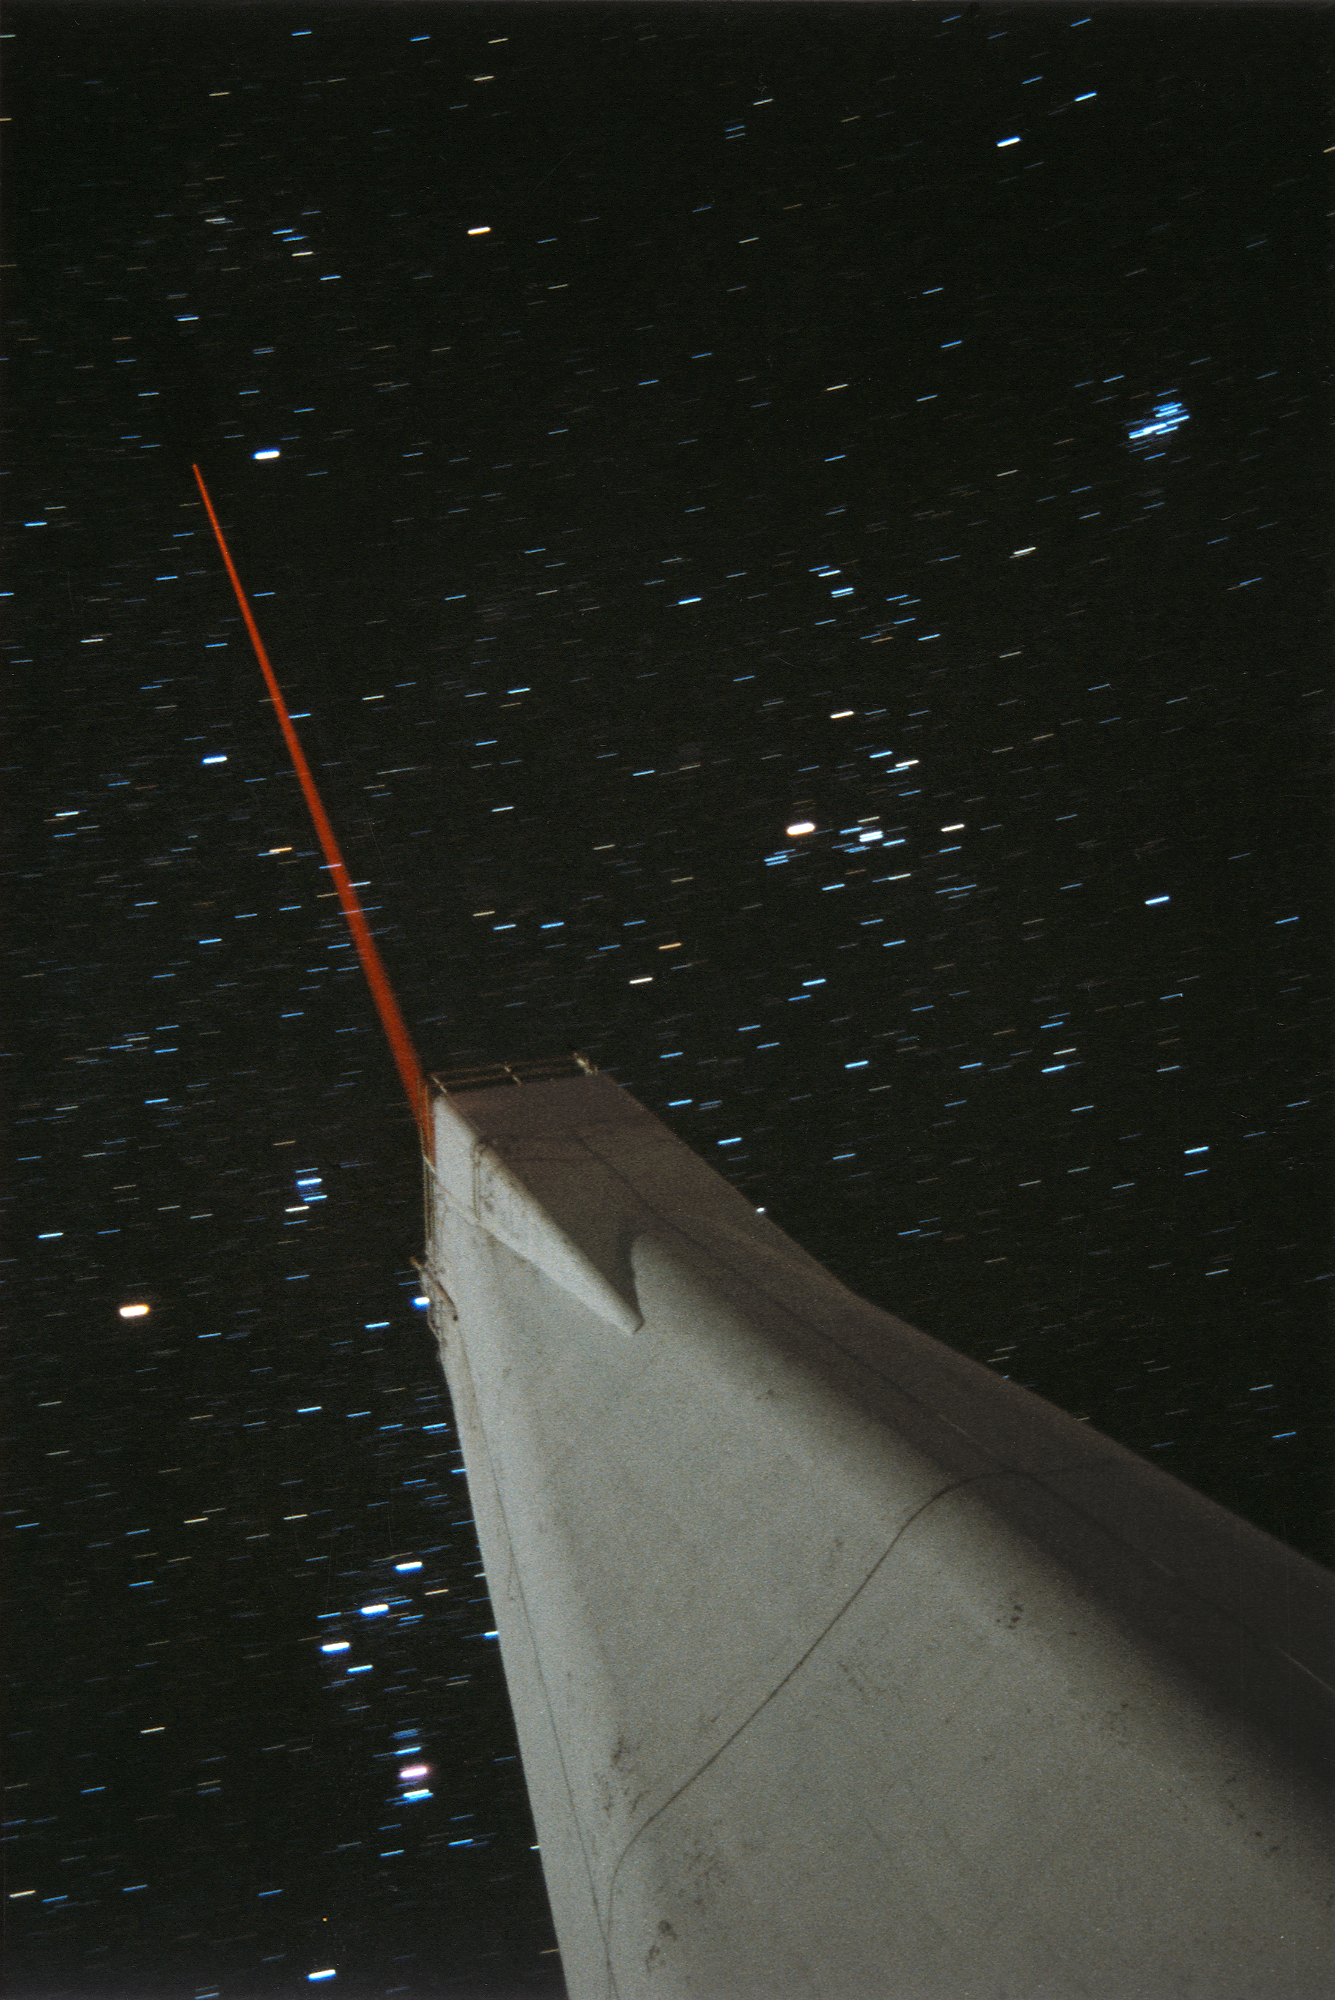

NSO VTT at SPO

From the NOAO Newsletter for June 1998 (Number 54) Laser-Guide-Star at the Sacramento Peak Vacuum Tower Telescope The University of Chicago Adaptive Optics System (ChAOS) group has been developing its sodium laser-guide-star system at the Sac Peak solar Vacuum Tower Telescope (VTT), since the VTT provides a good optics laboratory environment combined with a good supply of nighttime observing time. ChAOS is a high-order laser-guide-star adaptive optics (AO) system built for the large ground-based astronomical telescopes. One of the critical techniques in the system is to generate an artificial star in the upper atmosphere for the AO system's wavefront sensor. Using a laser with wavelength tuned to the sodium D2 line shining upon the mesosphere at about 90 kilometers above sea level, a bright "sodium star" can be generated. The picture shows the laser-guide-star experiment at the NSO VTT. During the experiment, the artificial star, as bright as the 9th magnitude and as small as about the size of a natural star, was generated, and various factors that affect the quality of the artificial star were explored. The VTT was used to launch the laser beam to the mesosphere and observe the return light from the generated artificial star simultaneously. The photo was taken during the experiment on the night of 20 November 1997. In the photo, the VTT was lit up by moonlight and a 4-watt laser beam was launched from the top of the telescope. Some well-known constellations such as Orion and Taurus are also visible in the picture. Fang Shi, Ed Kibblewhite, Jacques Beckers

Credit: Fang Shi/NSO/NOIRLab/NSF/AURA/